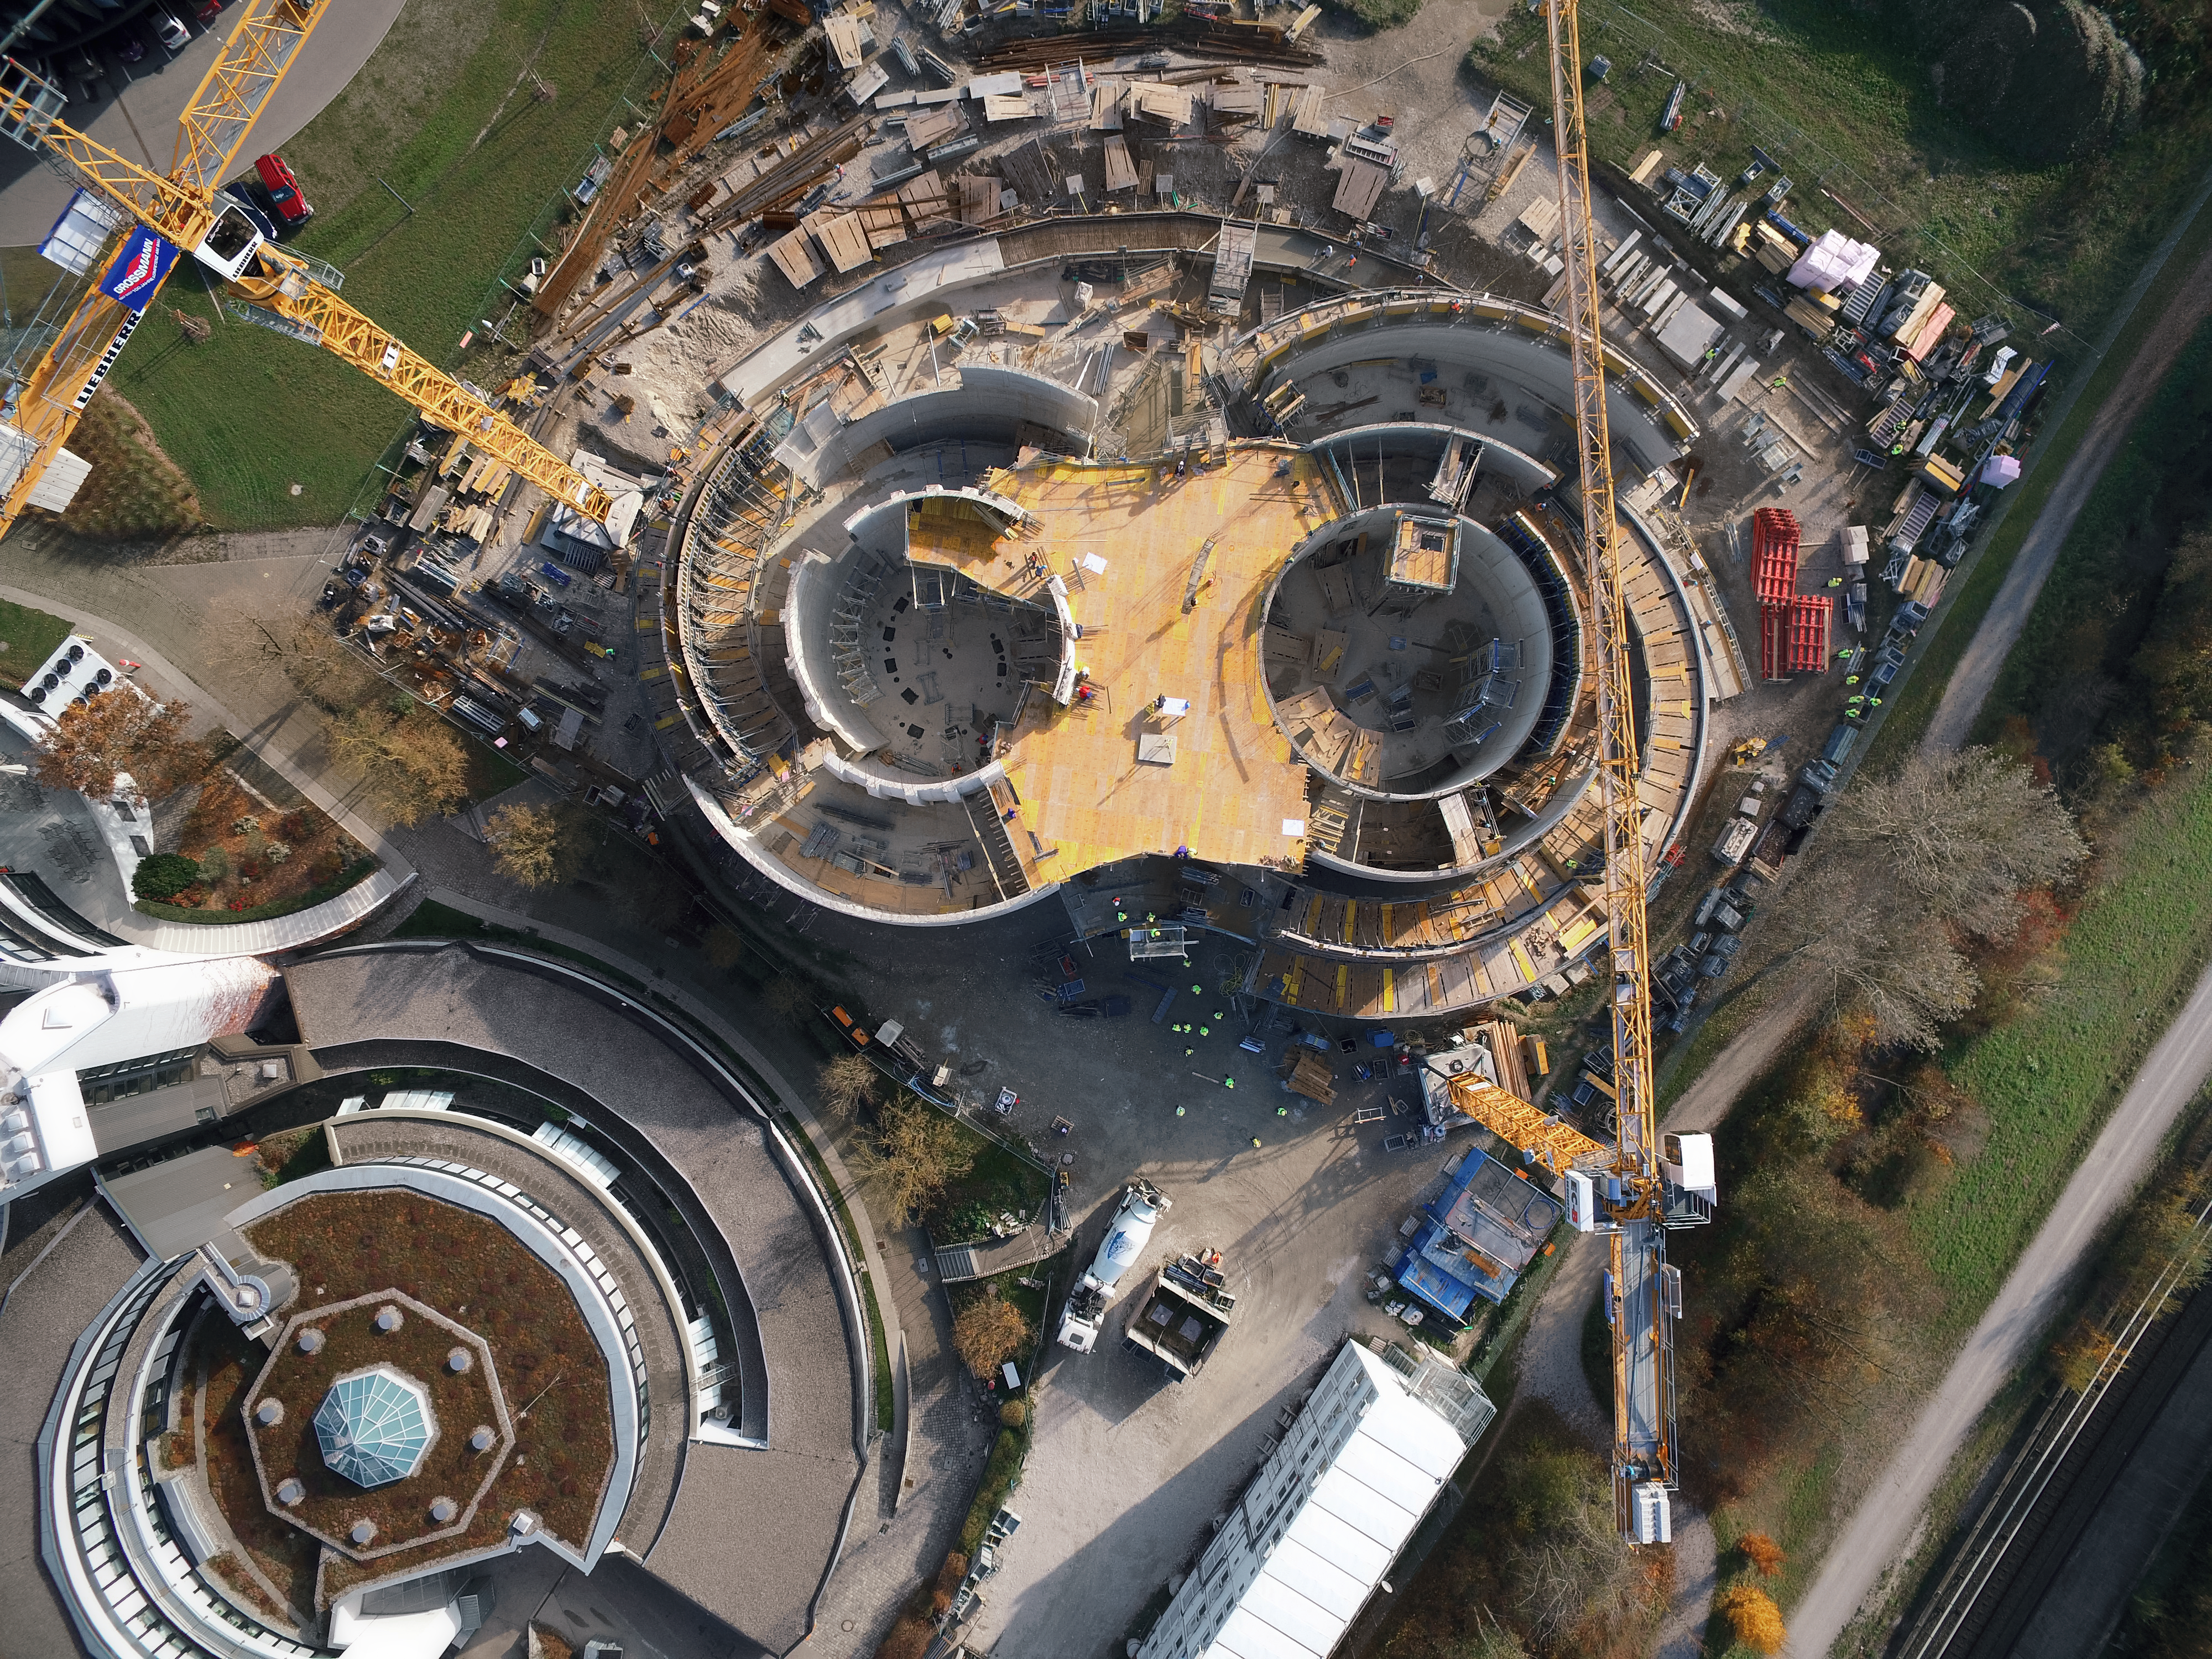

A Supernova in progress!

This drone photograph shows the construction of ESO's Supernova Planetarium & Visitor Centre from a dizzying perspective.

Credit: TUM-FSD/ESO. Supported by Autel Robotics and TUM-FSD